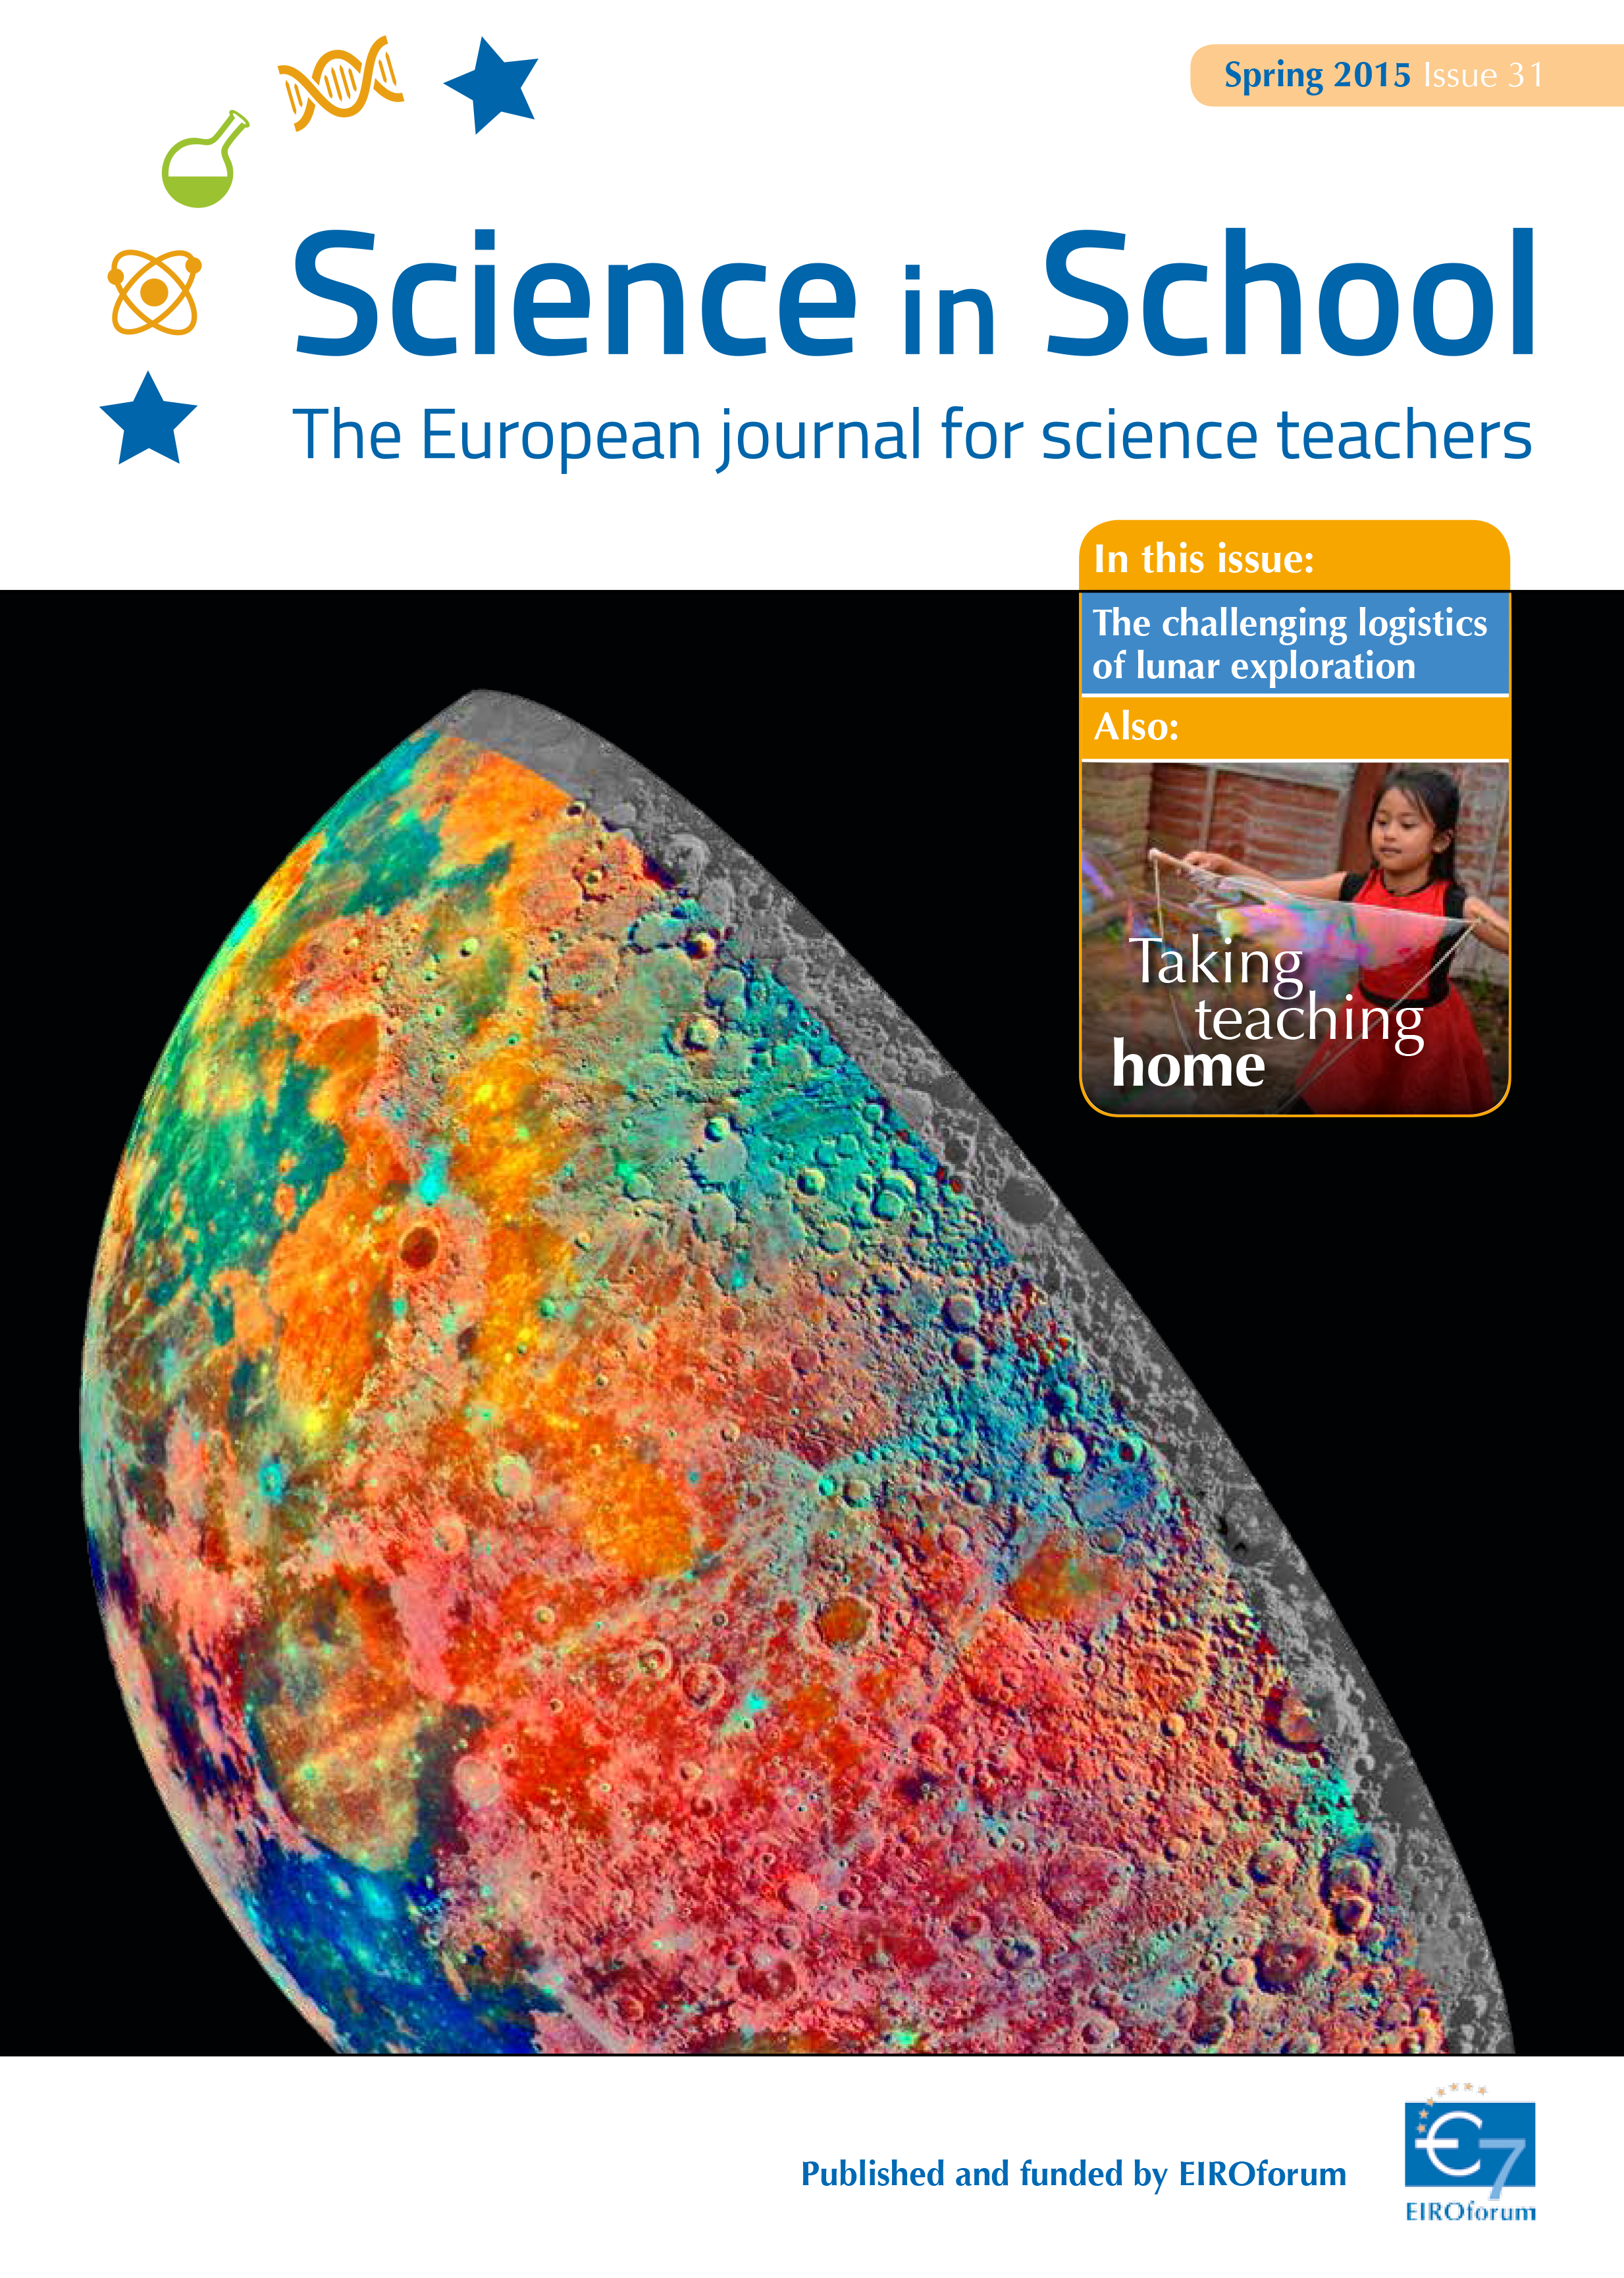

Cover of Science in School 31 — Spring 2015

Science in School aims to promote inspiring science teaching by encouraging communication between teachers, scientists, and everyone else involved in European science education. It is published by EIROforum, a collaboration between eight European intergovernmental scientific research organisations, of which ESO is a member. The journal addresses science teaching both across Europe and across disciplines: highlighting the best in teaching and cutting-edge research.

Read more about Science in School at: http://www.scienceinschool.org/

Read this issue online at: http://www.scienceinschool.org/2015/issue31

Credit: ESO